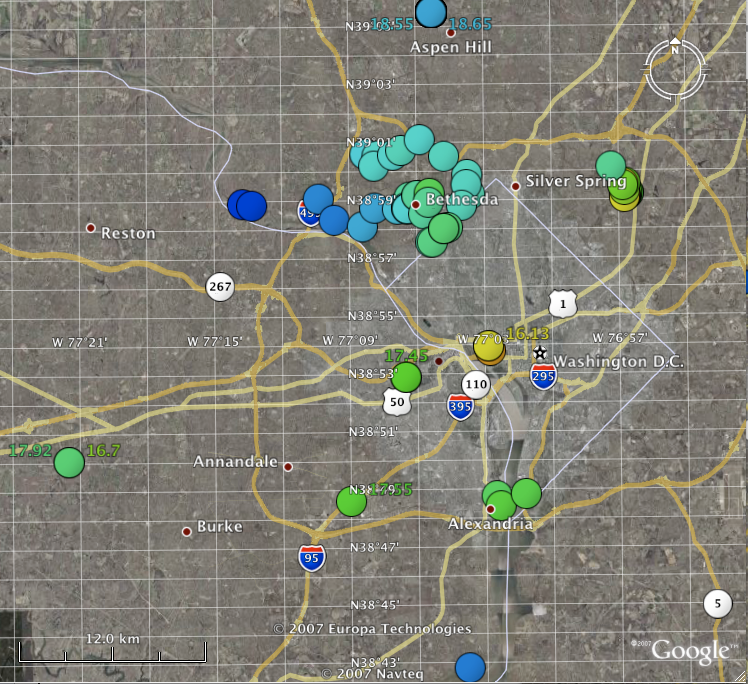

Classic and Digital Versions of GLOBE at Night Thrive in 2007

How bright is your sky at night? For Tucson, Washington DC, Hilo, Richmond and a few towns in New Jersey, sky brightness measurements by citizen-scientists show a consistent pattern: gradients from bright-to-dark as one moves from the city center to outlying areas. Stay tuned for more from the GLOBE at Night program.

Credit: C. Peruta, C. E. Walker and NOAO/AURA/NSF